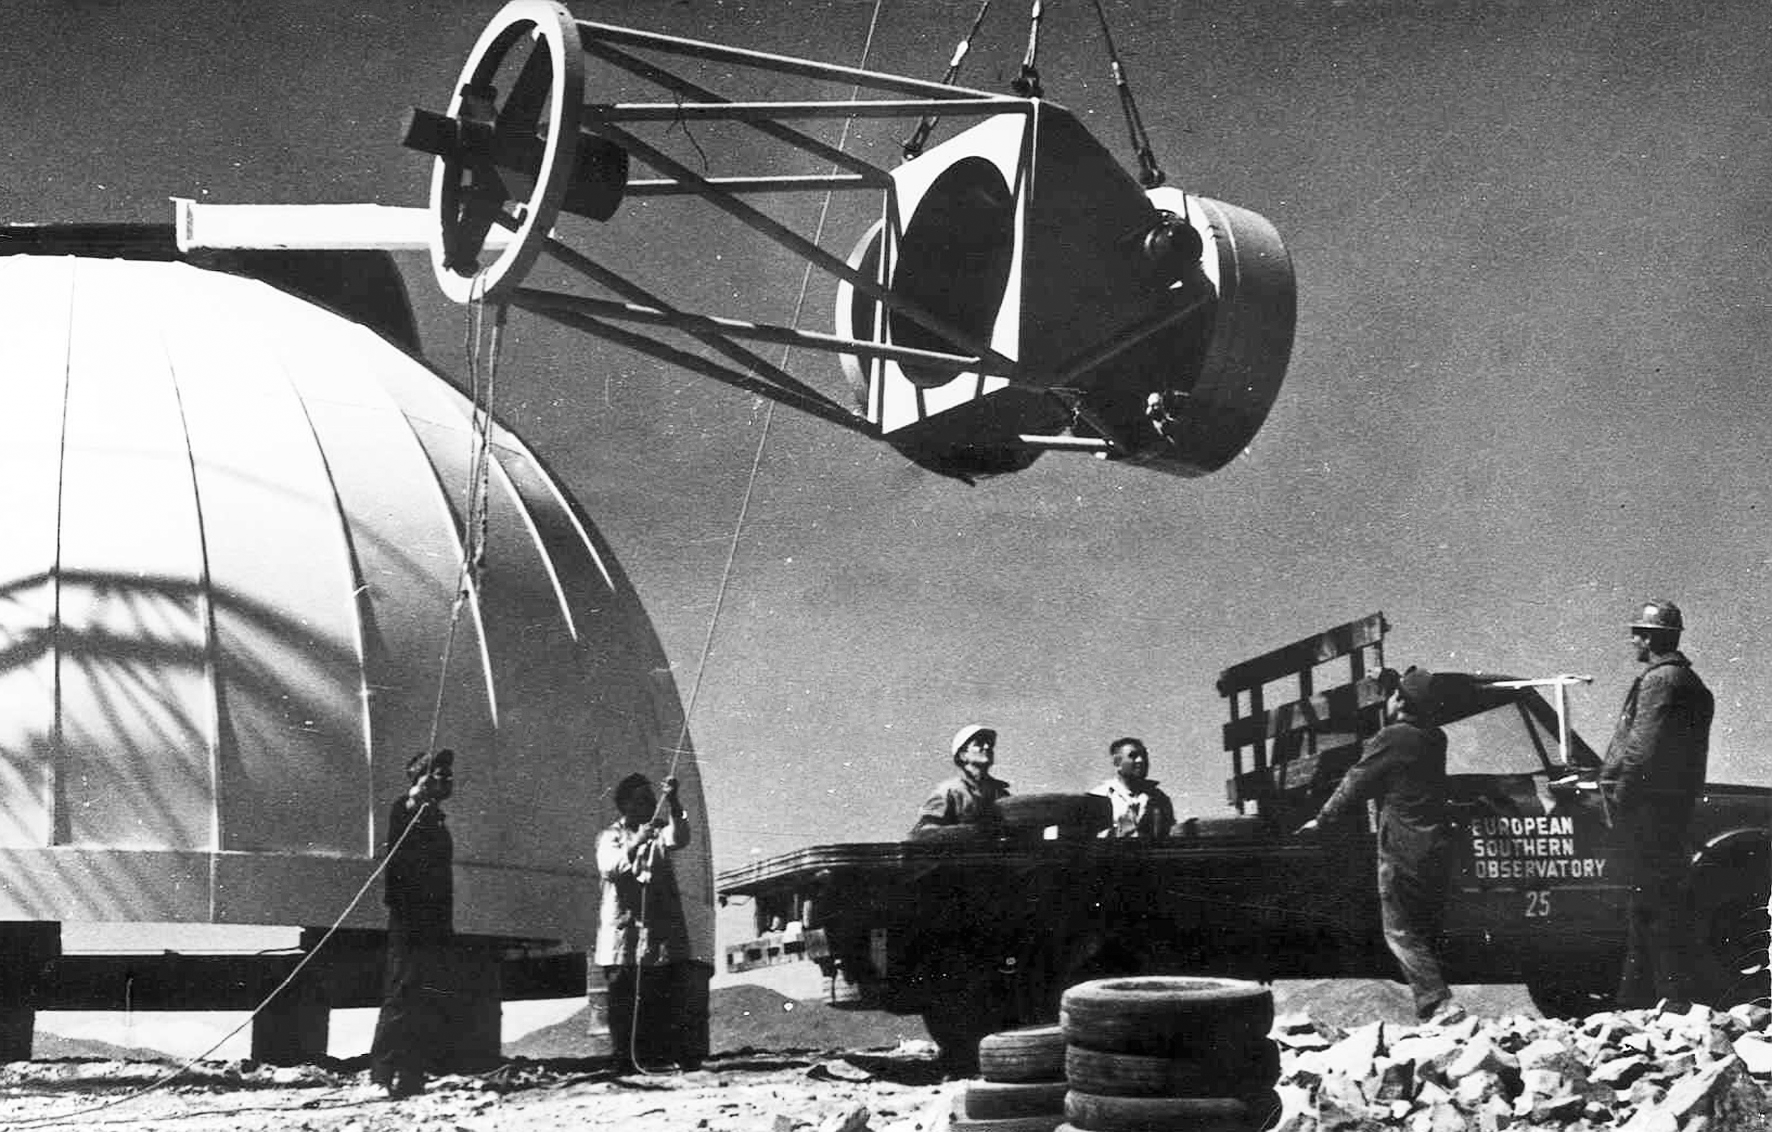

Assembling the ESO 1-metre telescope

The ESO 1-metre telescope is moved into its permanent home at the new La Silla Observatory in Chile in the late 1960’s. The La Silla Observatory has since become one of the premier ground-based observatories in the world.

Credit: ESO/J.Doornenbal